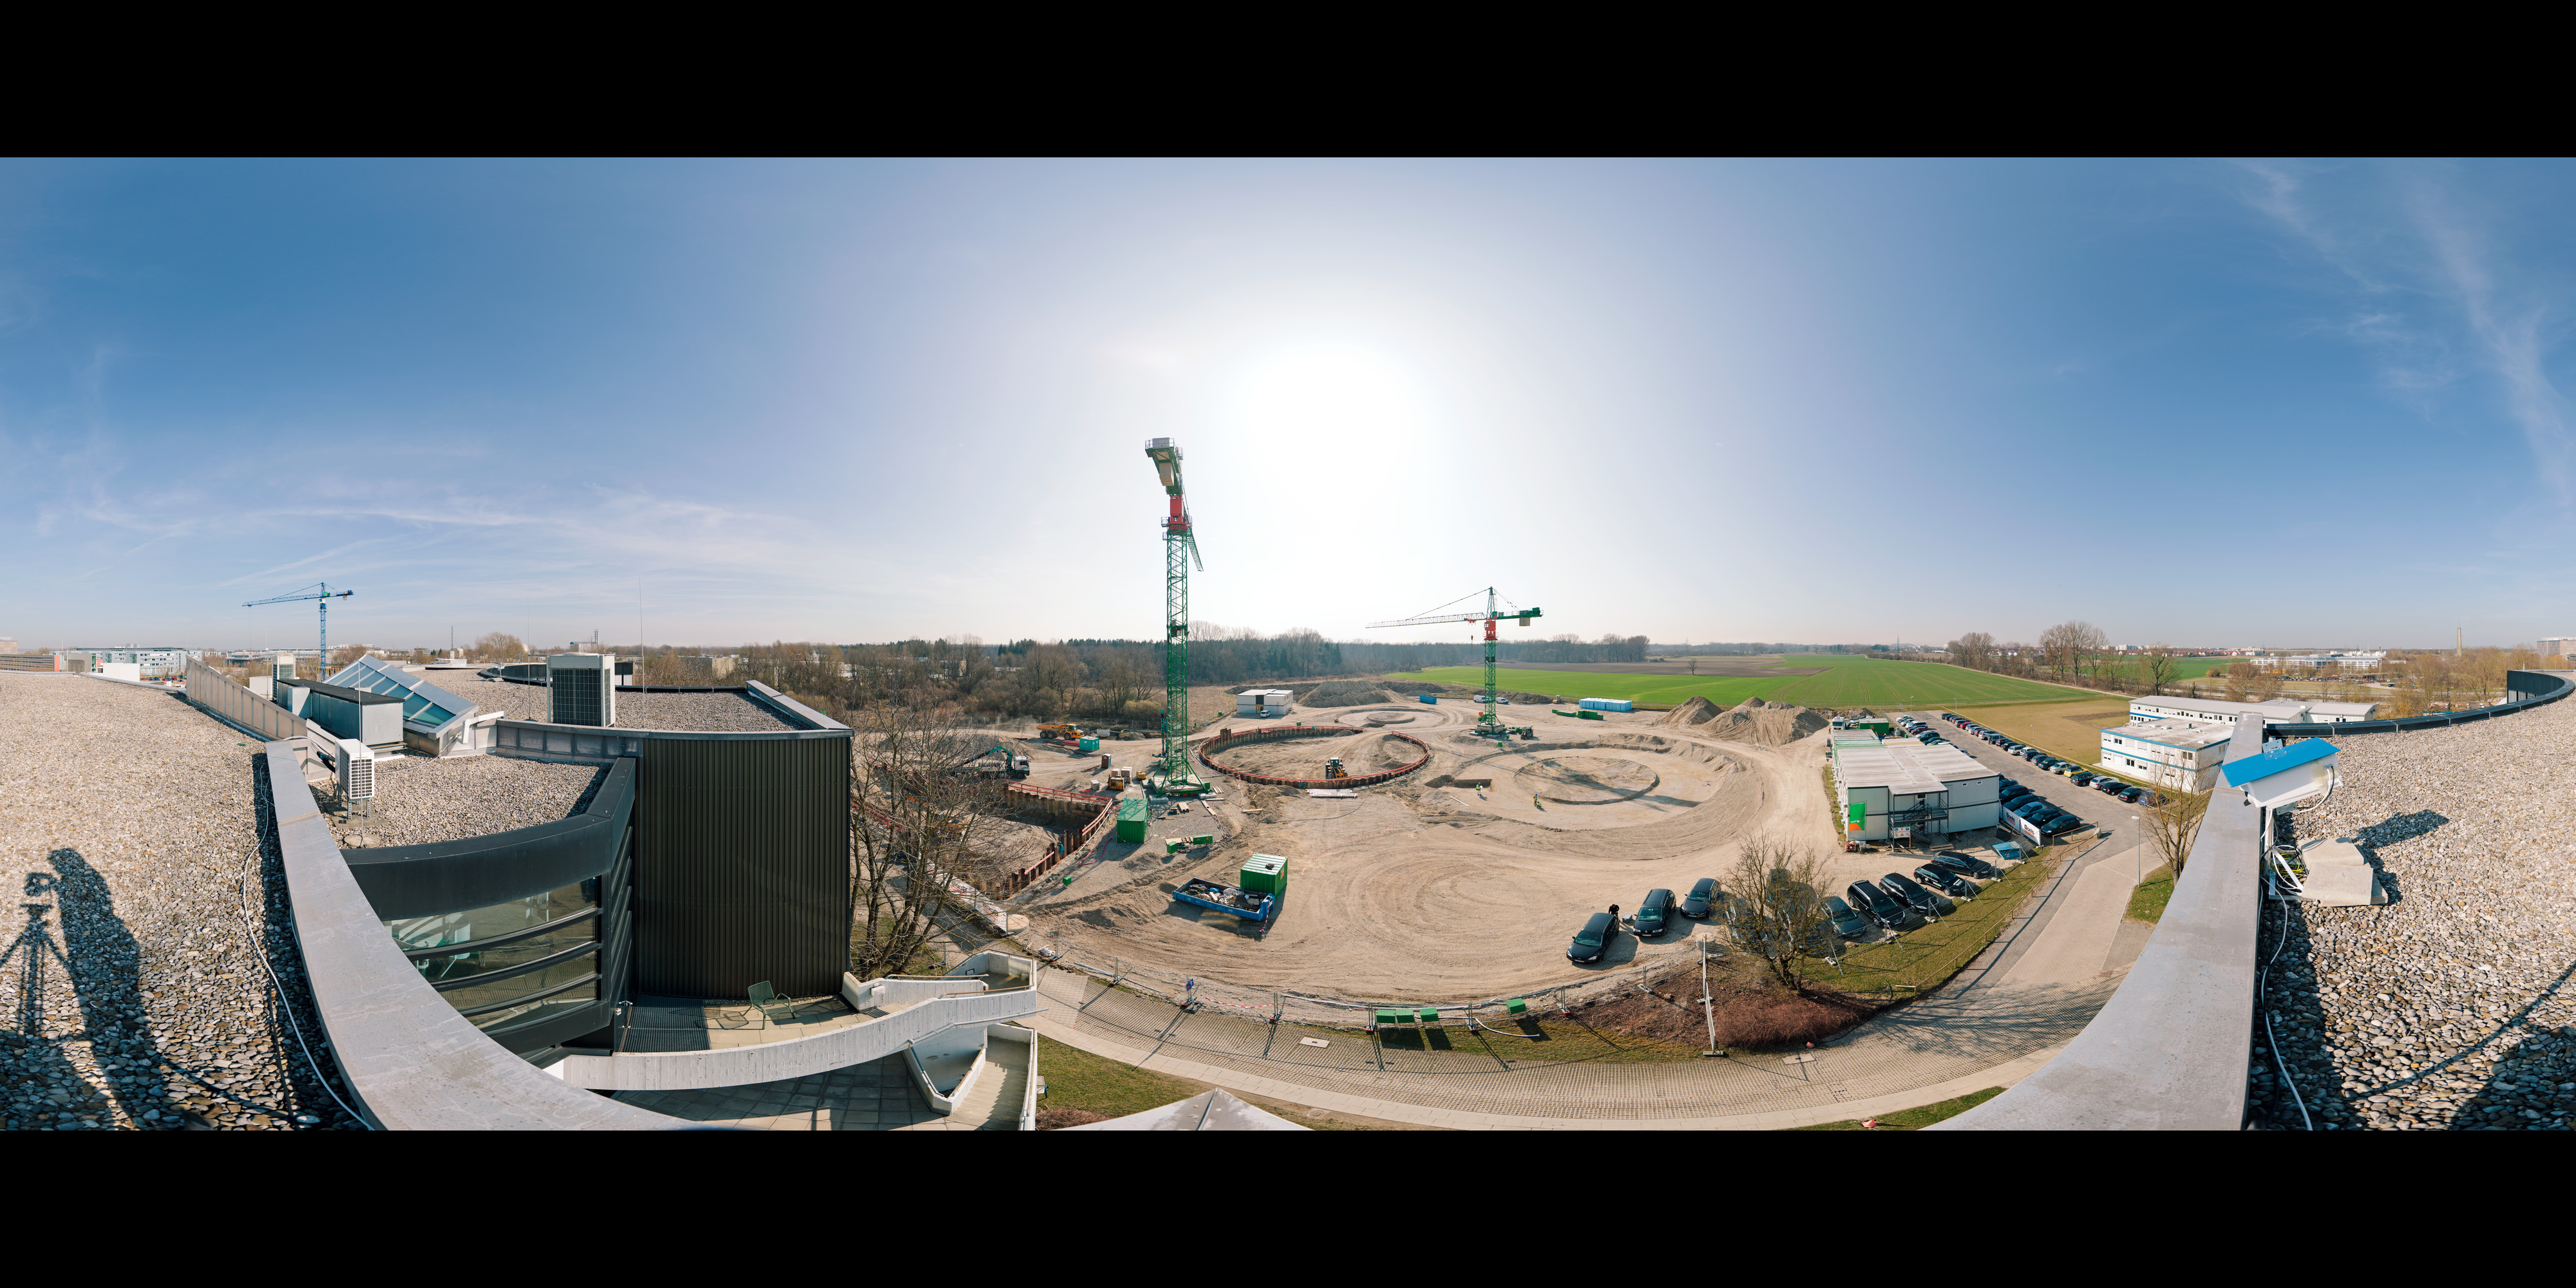

ESO Headquarters Extension under Construction

This 360 degree panorama shows the construction work on ESO’s extension of its Headquarters in Garching, Germany in March 2012. As the general planner, Auer+Weber established the architectural design and complete construction planning for the general contractor Bam Deutschland AG that is building the extension. This innovative building will help to house the growing number of Garching staff, and be the cradle of the technological innovations needed for ESO’s ambitious projects such as the European Extremely Large Telescope.

Credit: ESO